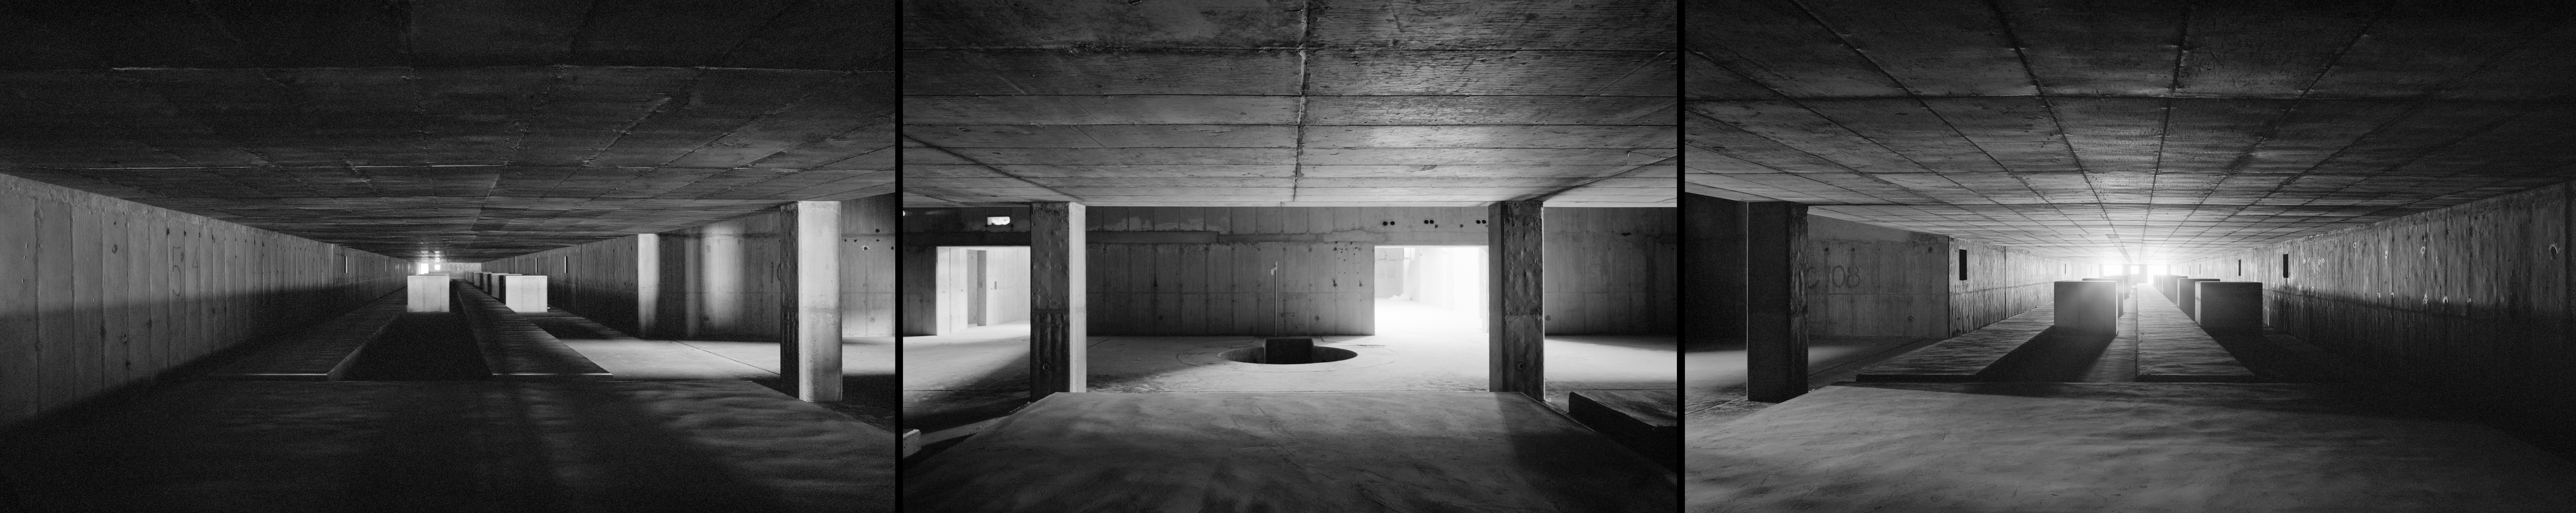

The VLTI empty tunnel

An unusual 360 degree panorama view of the still empty tunnel of the Very Large Telescope Interferometer (VLTI), taken during construction in 1996. The VLTI tunnel is located below the VLT observing platform on the top of Paranal. Here the light from multiple VLT telescopes is combined interferometrically using a precise system of mirrors and delay lines. The interferometric observations allow astronomers to see details up to 25 times finer than with the individual telescopes. The VLTI first light was in 2001.

An amazing interactive virtual tour of Paranal is available here

Credit: ESO